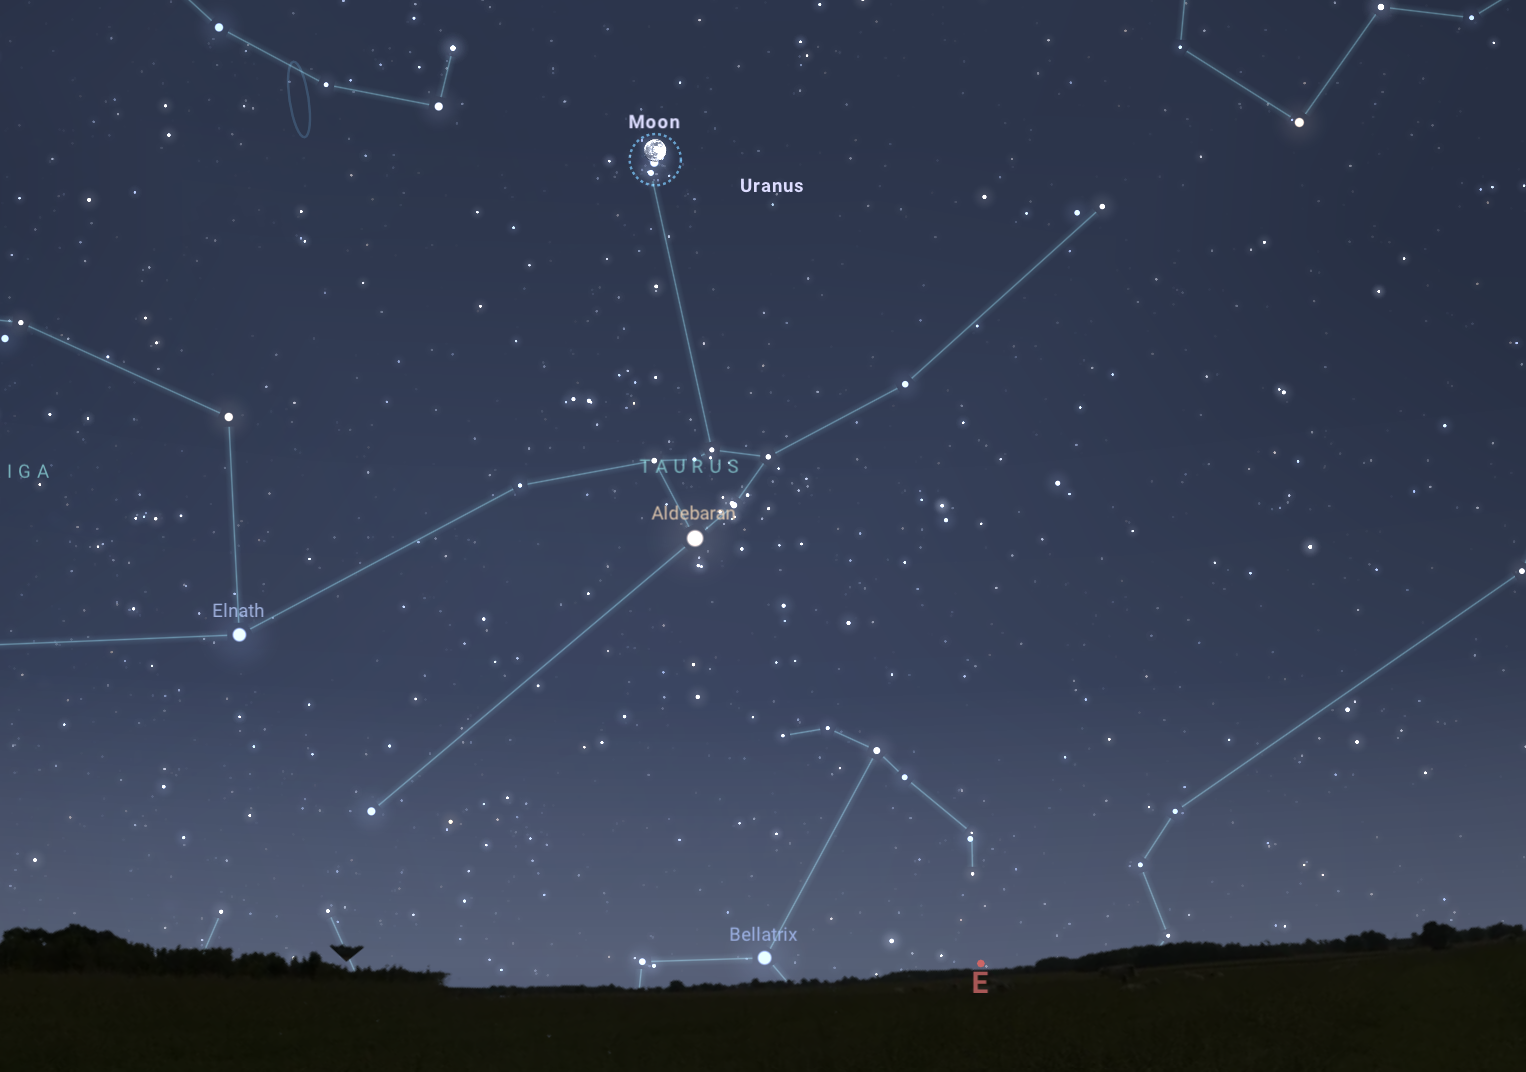

The night sky on 3 December as seen from Tucson at 6:45 p.m. MST.

The night sky on 3 December as seen from Tucson at 6:45 p.m. MST. The view will be similar (without occultation) from Hilo at 6:45 p.m. HST and La Serena at 9:45 p.m.

Credit: NOIRLab/NSF/AURA/Stellarium